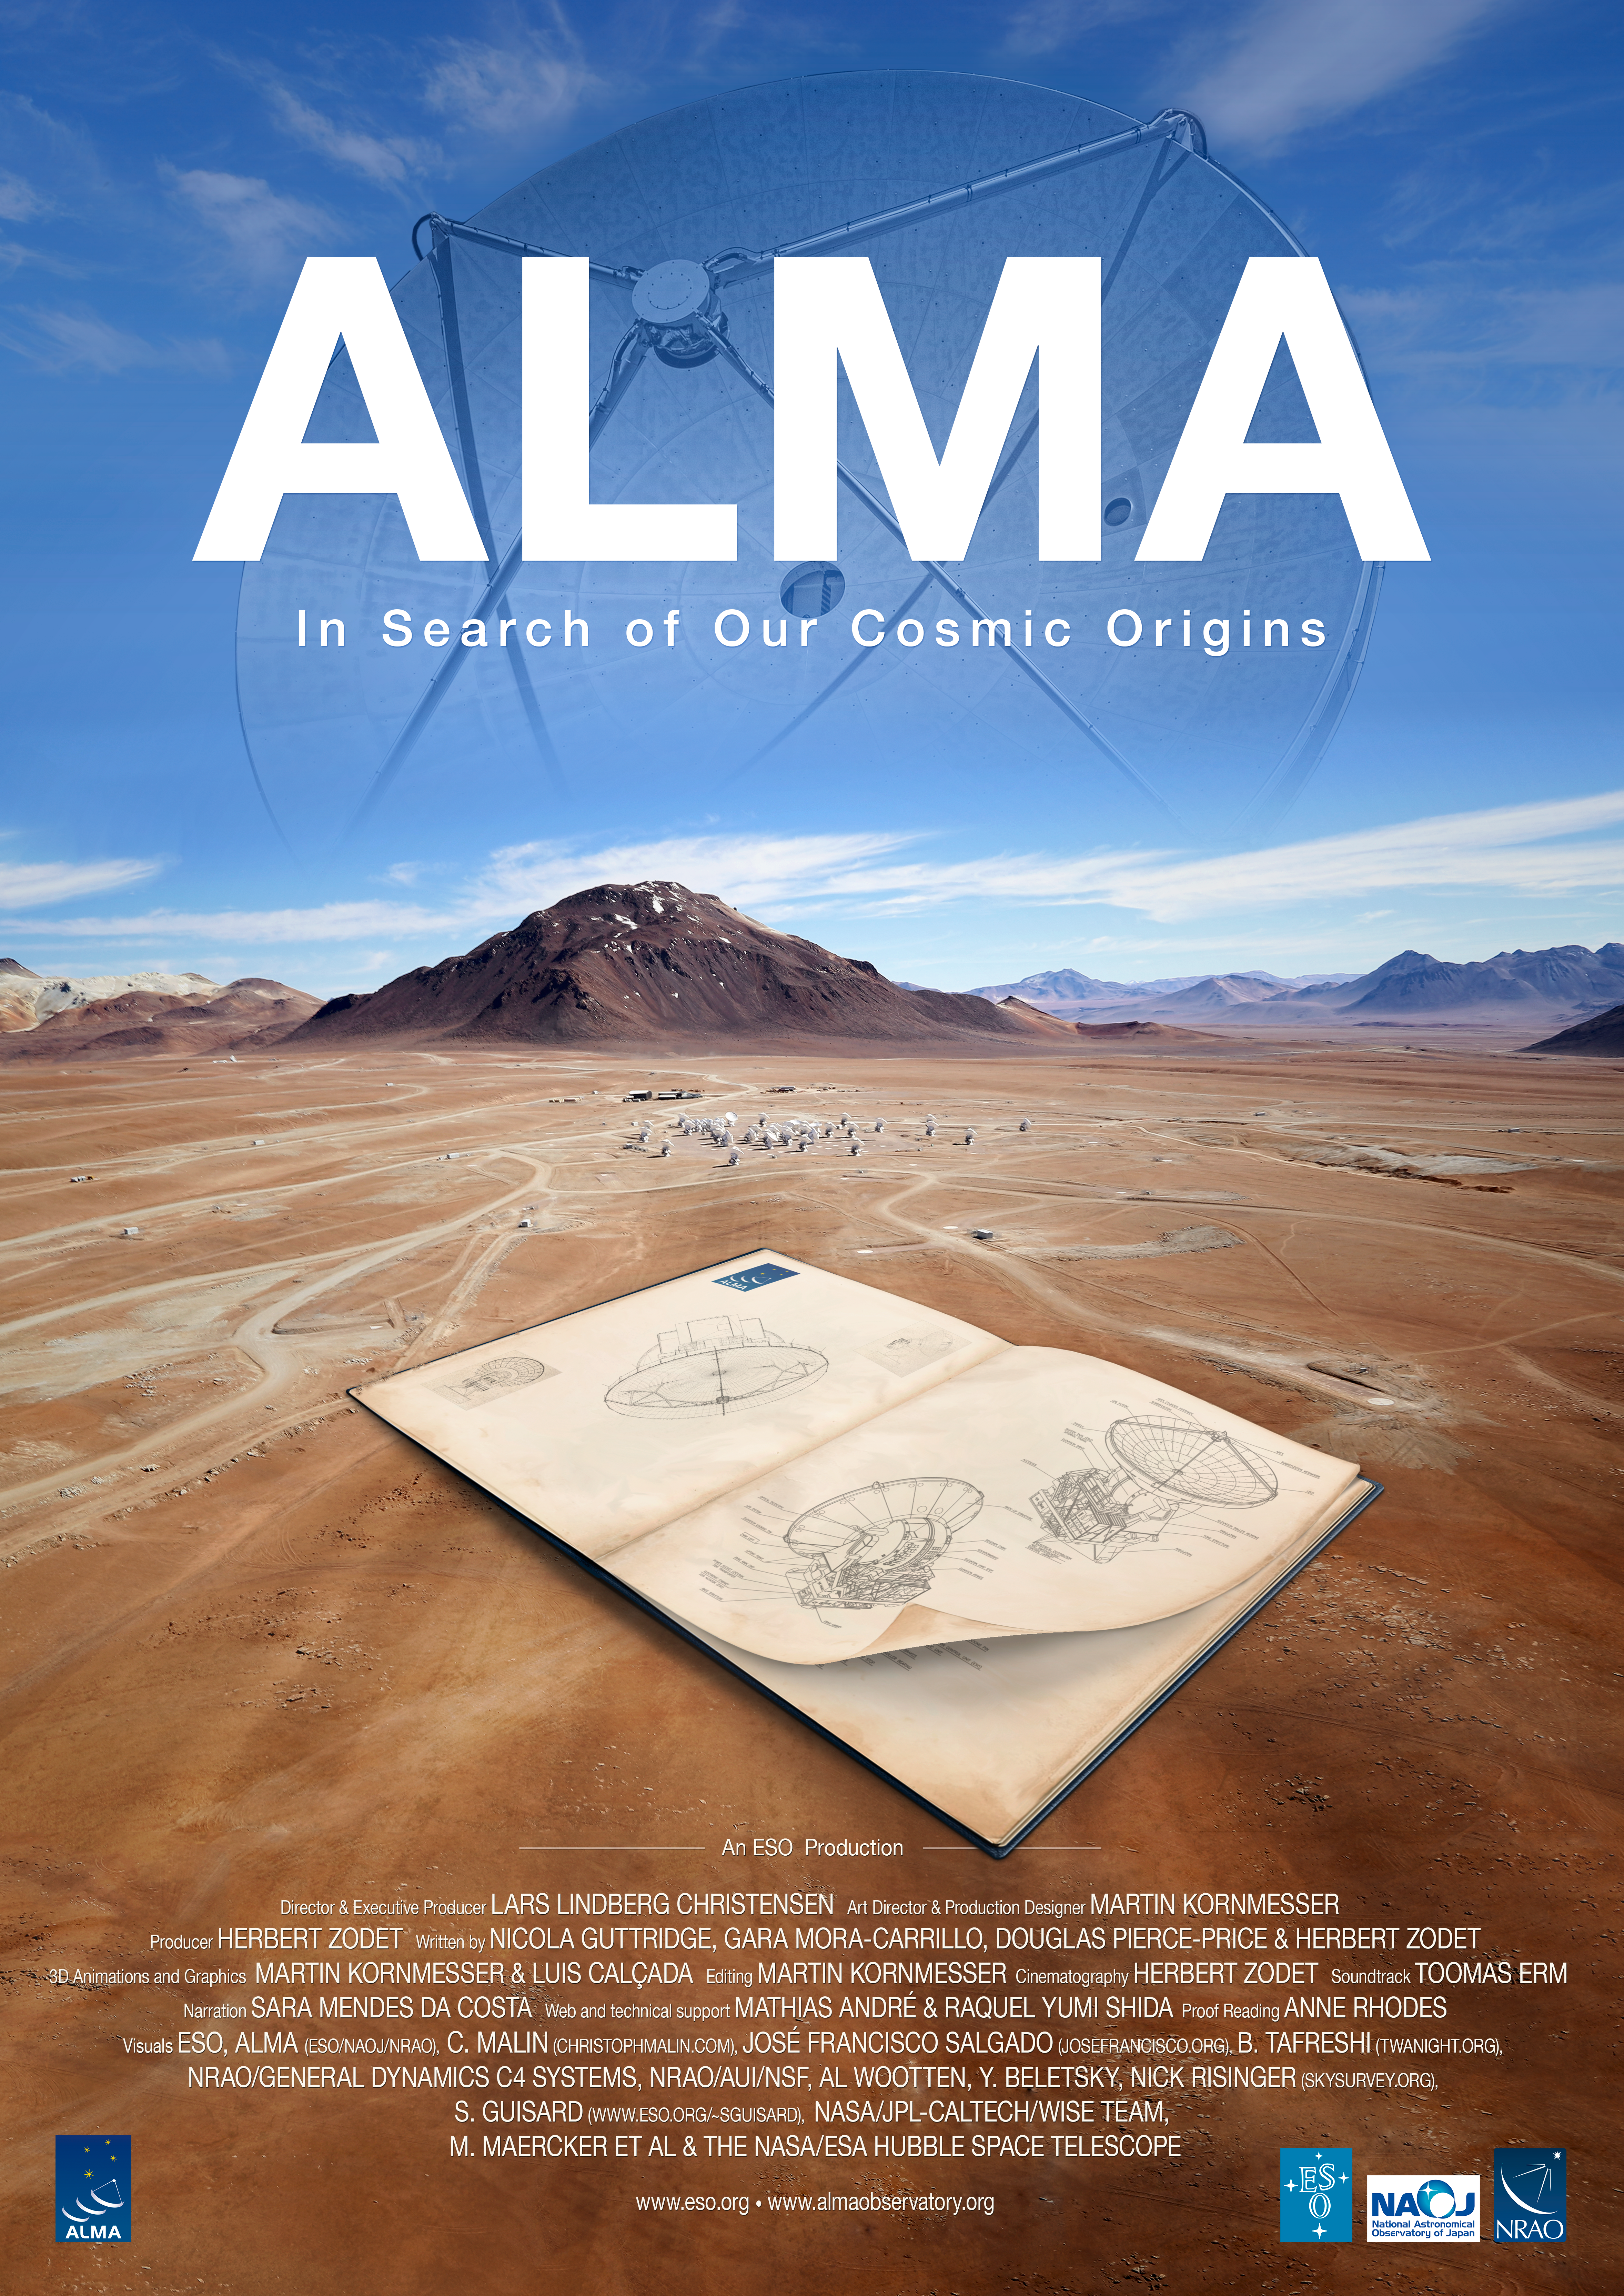

ALMA Movie poster

The poster for the 16-minute short movie ALMA — In Search of Our Cosmic Origins.

Credit: ESO